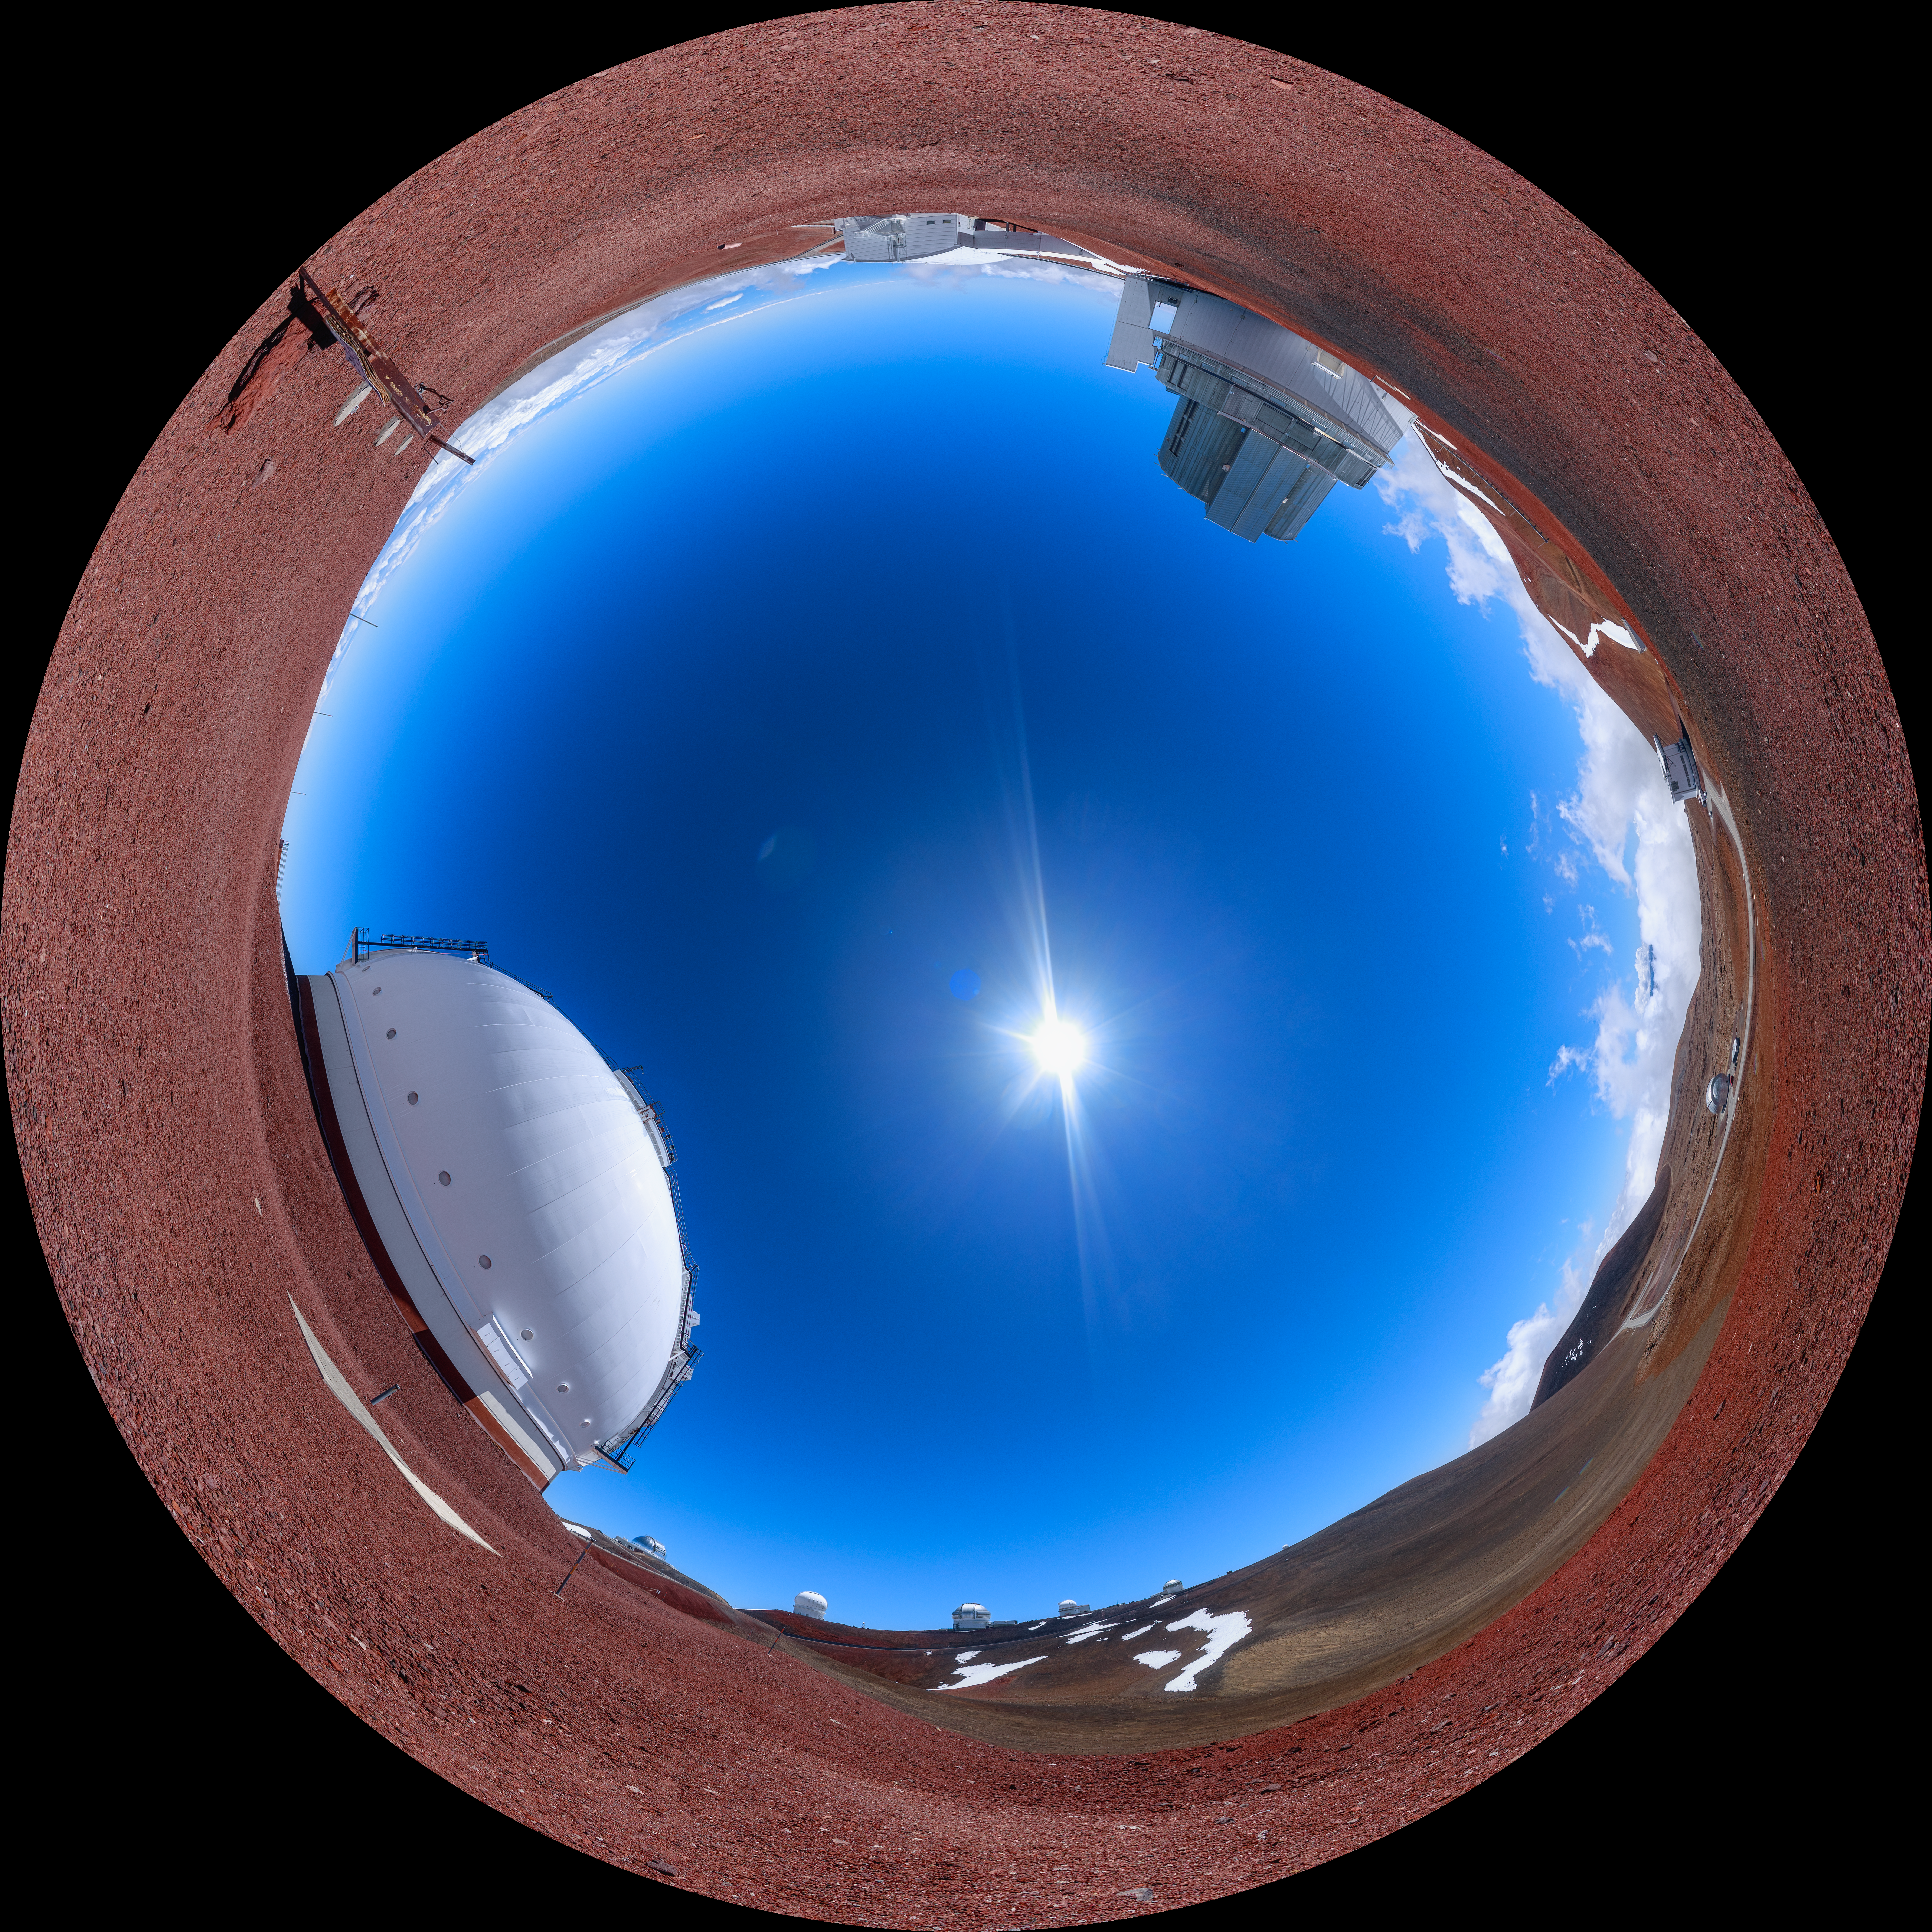

Gemini North Maunakea Fulldome

A fisheye view of the Keck and Subaru Observatories with the Gemini North telescope on the ridge in the distance, part of the International Gemini Observatory, a program of NSF NOIRLab.

Credit: NOIRLab/AURA/NSF/P. Horálek